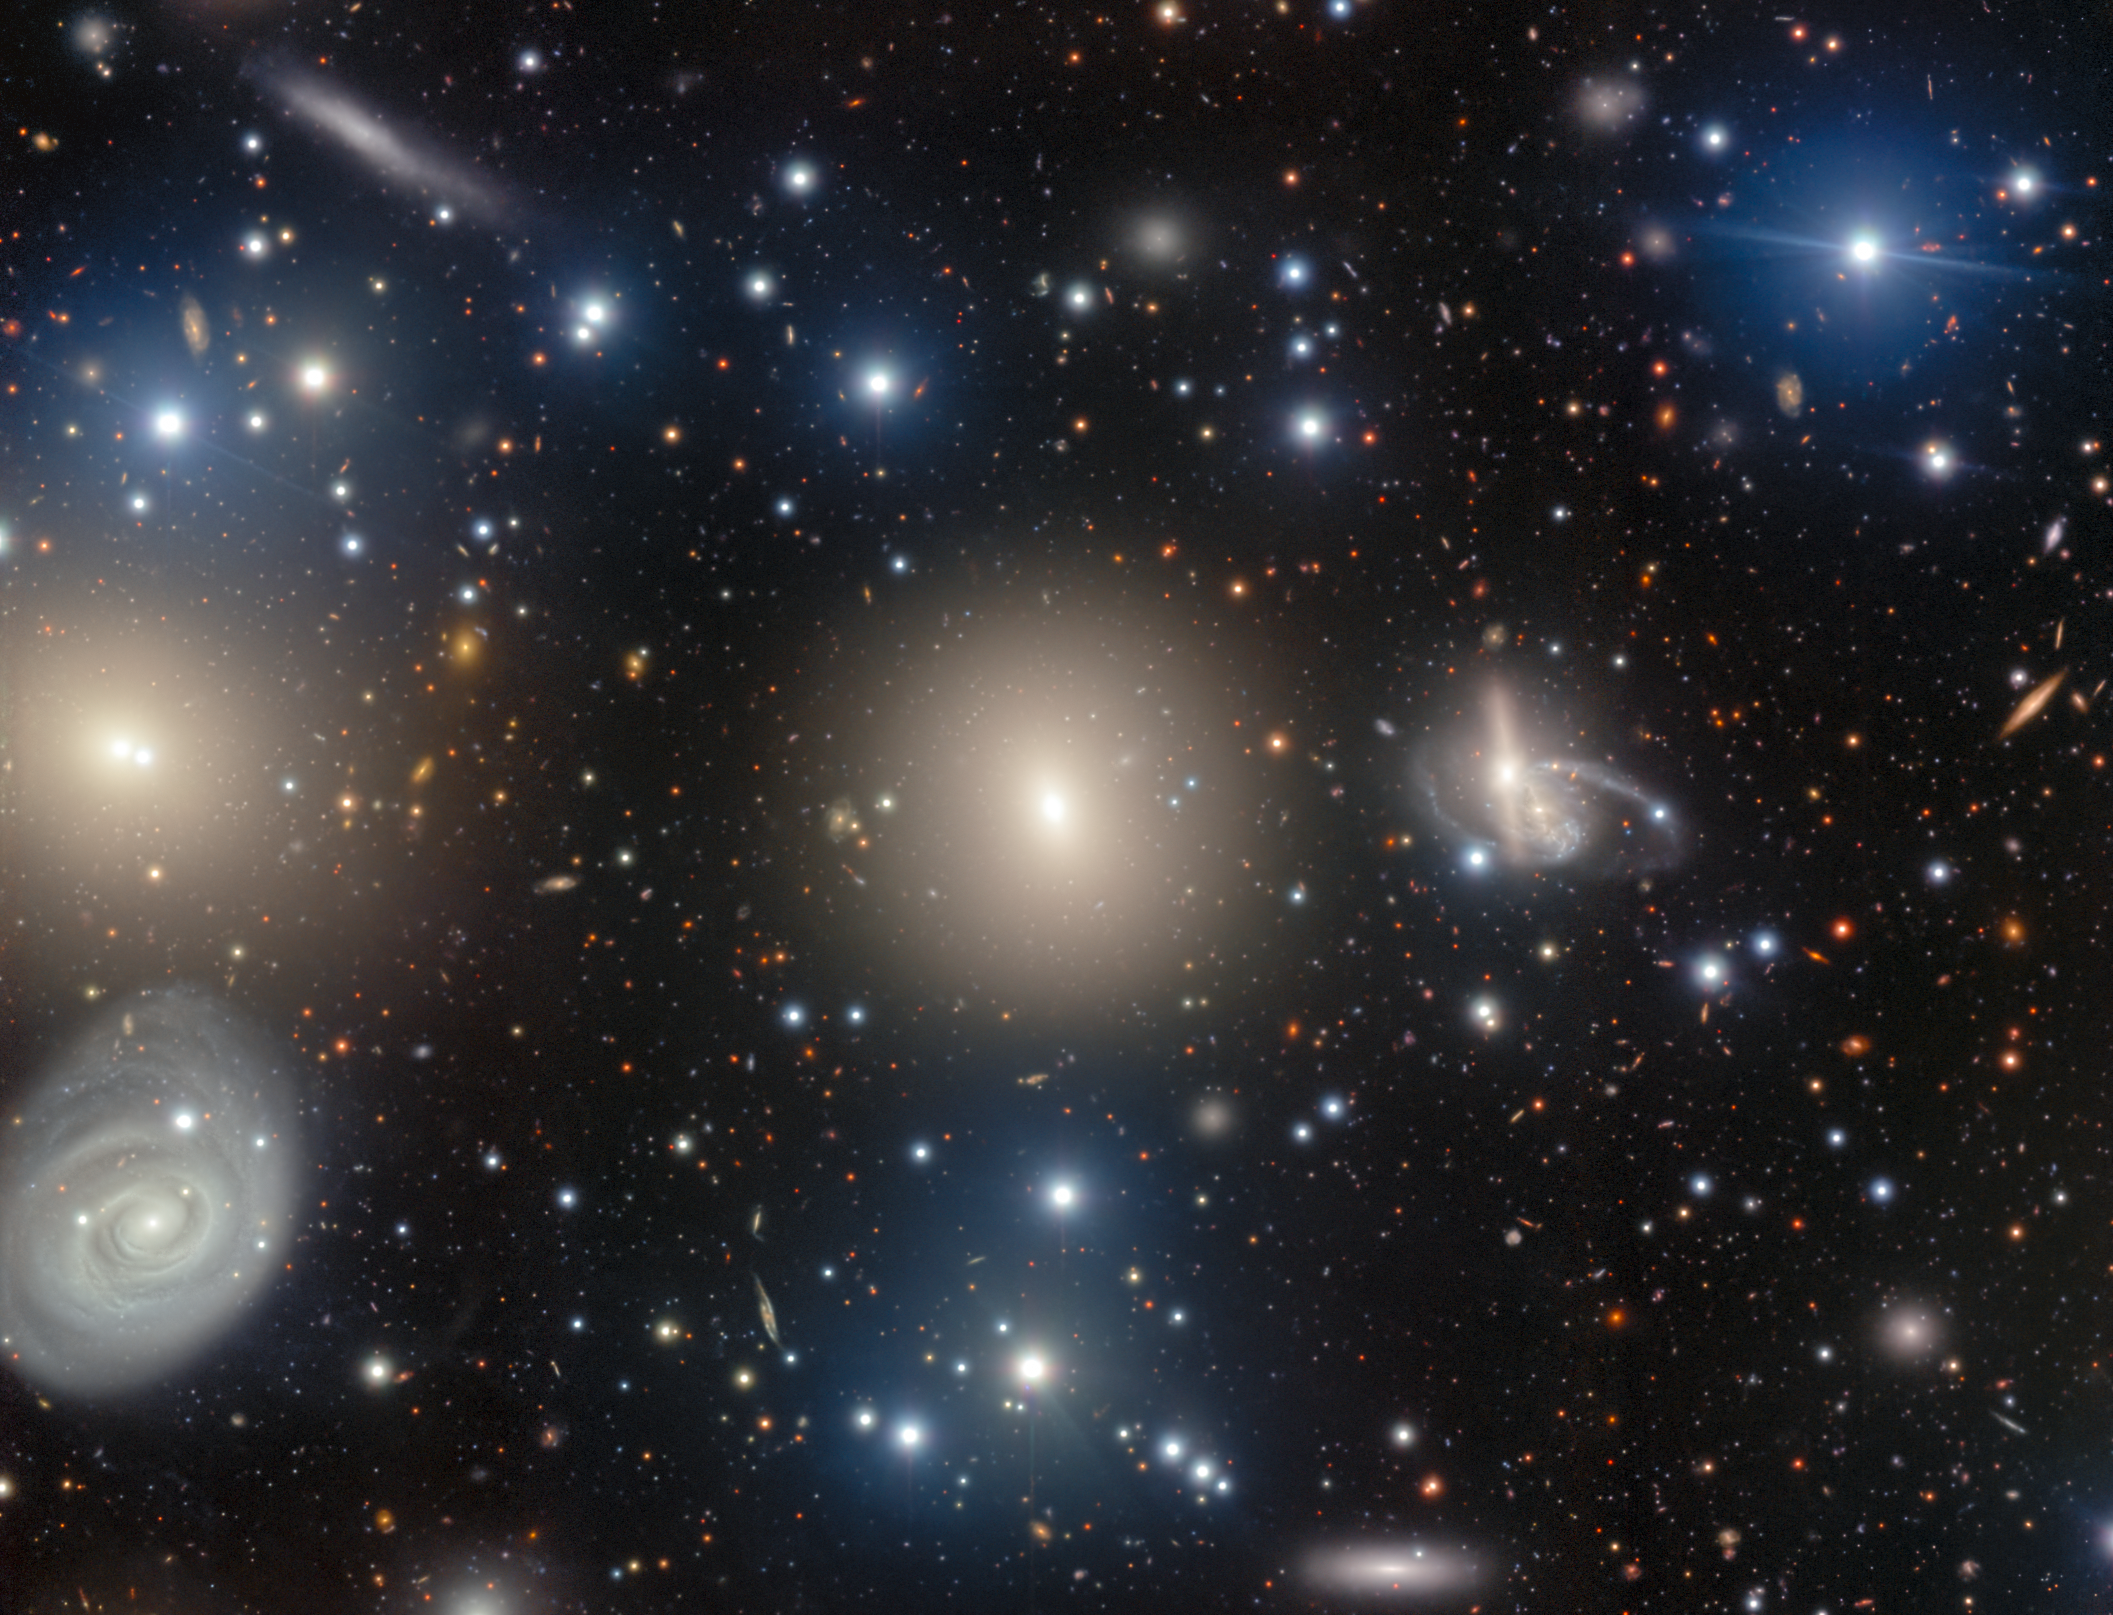

NGC 1270: A Galactic Archipelago

NGC 1270 is just one member of the Perseus Cluster, a group of thousands of galaxies that lies around 240 million light-years from Earth in the constellation Perseus. This image, taken with the Gemini Multi-Object Spectrograph (GMOS) on the Gemini North telescope, one half of the International Gemini Observatory, which is supported in part by the U.S. National Science Foundation and operated by NSF NOIRLab, captures a dazzling collection of galaxies in the central region of this enormous cluster.

Credit: International Gemini Observatory/NOIRLab/NSF/AURA/Image Processing: J. Miller & M. Rodriguez (International Gemini Observatory/NSF NOIRLab), T.A. Rector (University of Alaska Anchorage/NSF NOIRLab), M. Zamani (NSF NOIRLab) Acknowledgements: PI: Jisu Kang (Seoul National University)